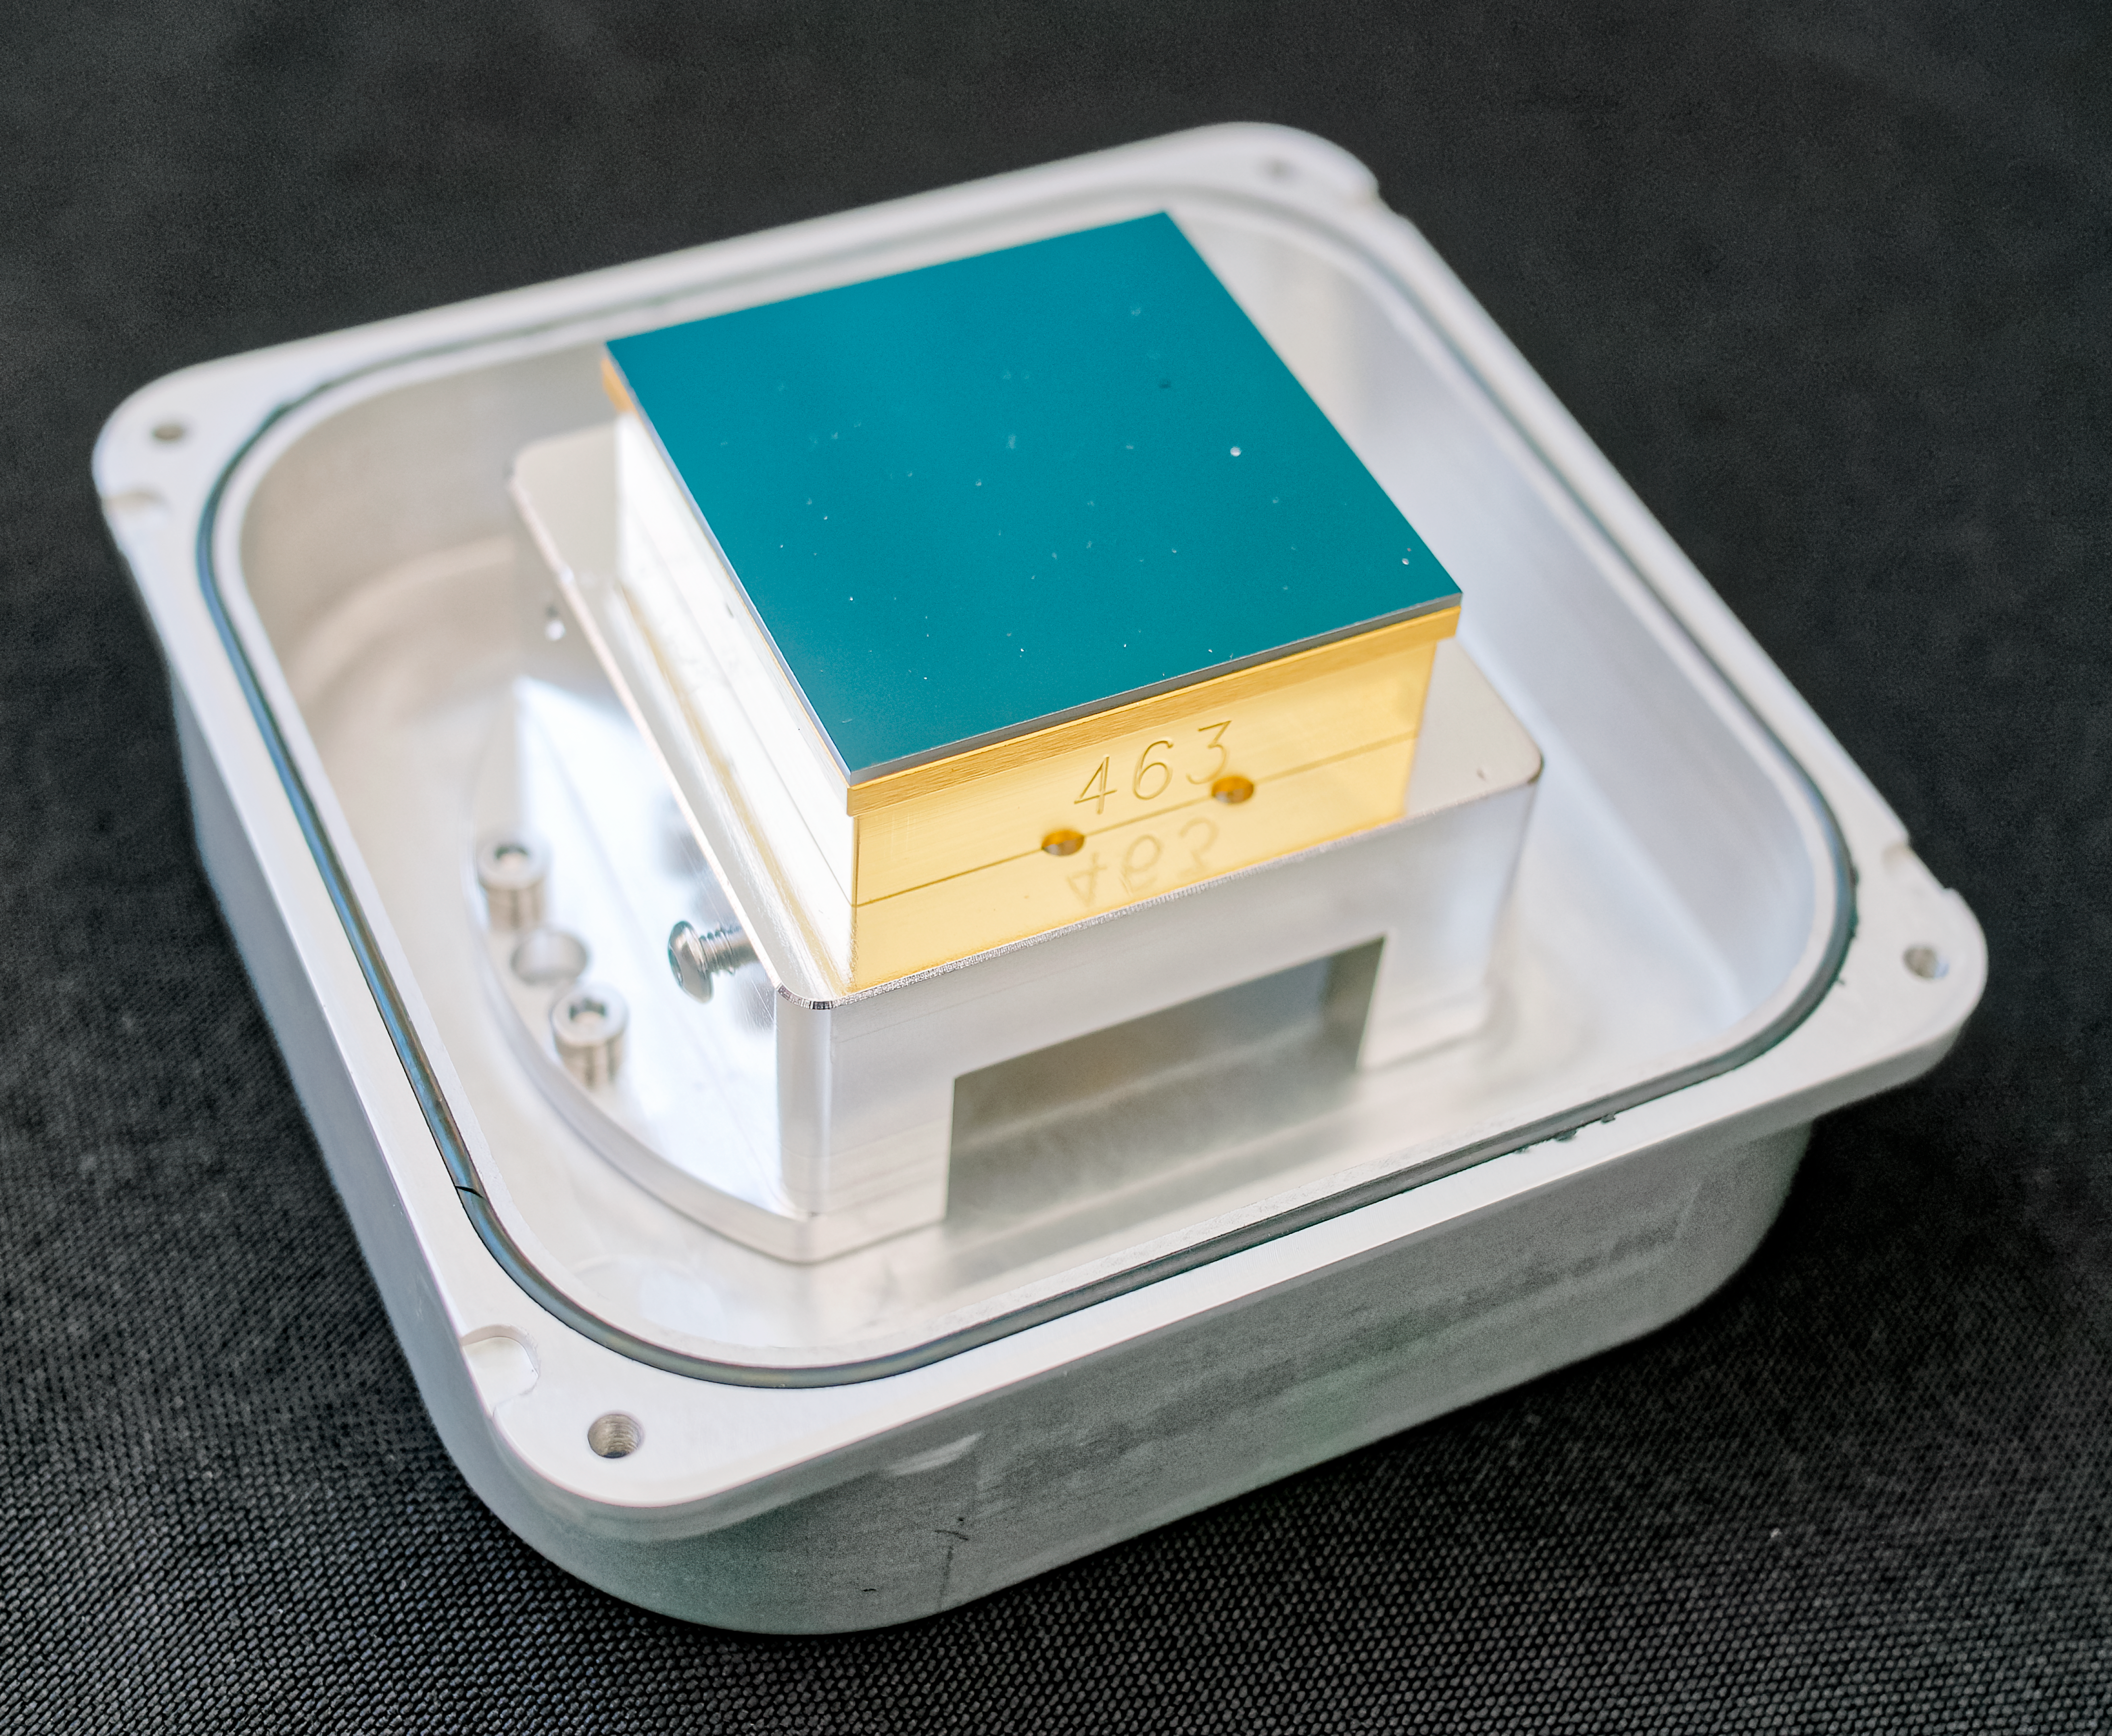

Spare CCD chip from LSST Camera

As part of the 2024 Rubin Community Workshop, LSST Camera team members from SLAC National Accelerator Laboratory organized a show & tell of a few spare parts left over from the camera's construction, including the CCD chip pictured here.

Credit: RubinObs/NOIRLab/SLAC/NSF/DOE/AURA/W. O'Mullane